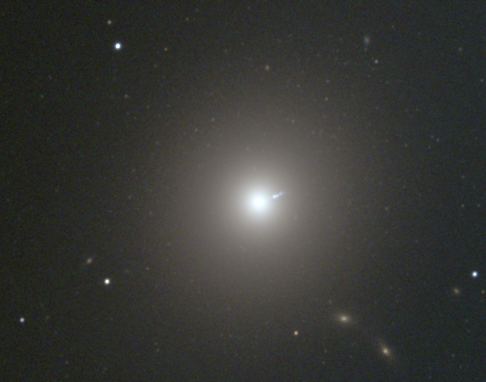

M87, NGC 4486

A giant elliptical galaxy (E0) in the Virgo Cluster, M87 is a strong radio source, known as 3C274 or Virgo A. This image was taken at the KPNO 0.9-meter telescope in December 1996, and shows the inner regions of the galaxy, including the well-known jet. The full extent of the galaxy can be better appreciated in this composite mosaiced image of part of the Virgo cluster, or in this deep black and white image from the KPNO Mayall 4-m telescope. The Virgo cluster also includes Messier galaxies M49, M58, M59, M60, M61, M84, M85, M86, M88, M89, M90, M91, M98, M99, and M100.

Credit: NOIRLab/NSF/AURA/